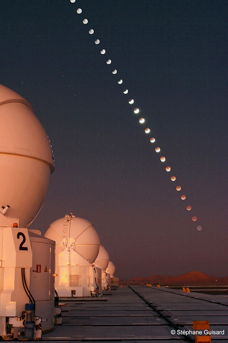

Eclipse

Eclipse.

Credit: ESO